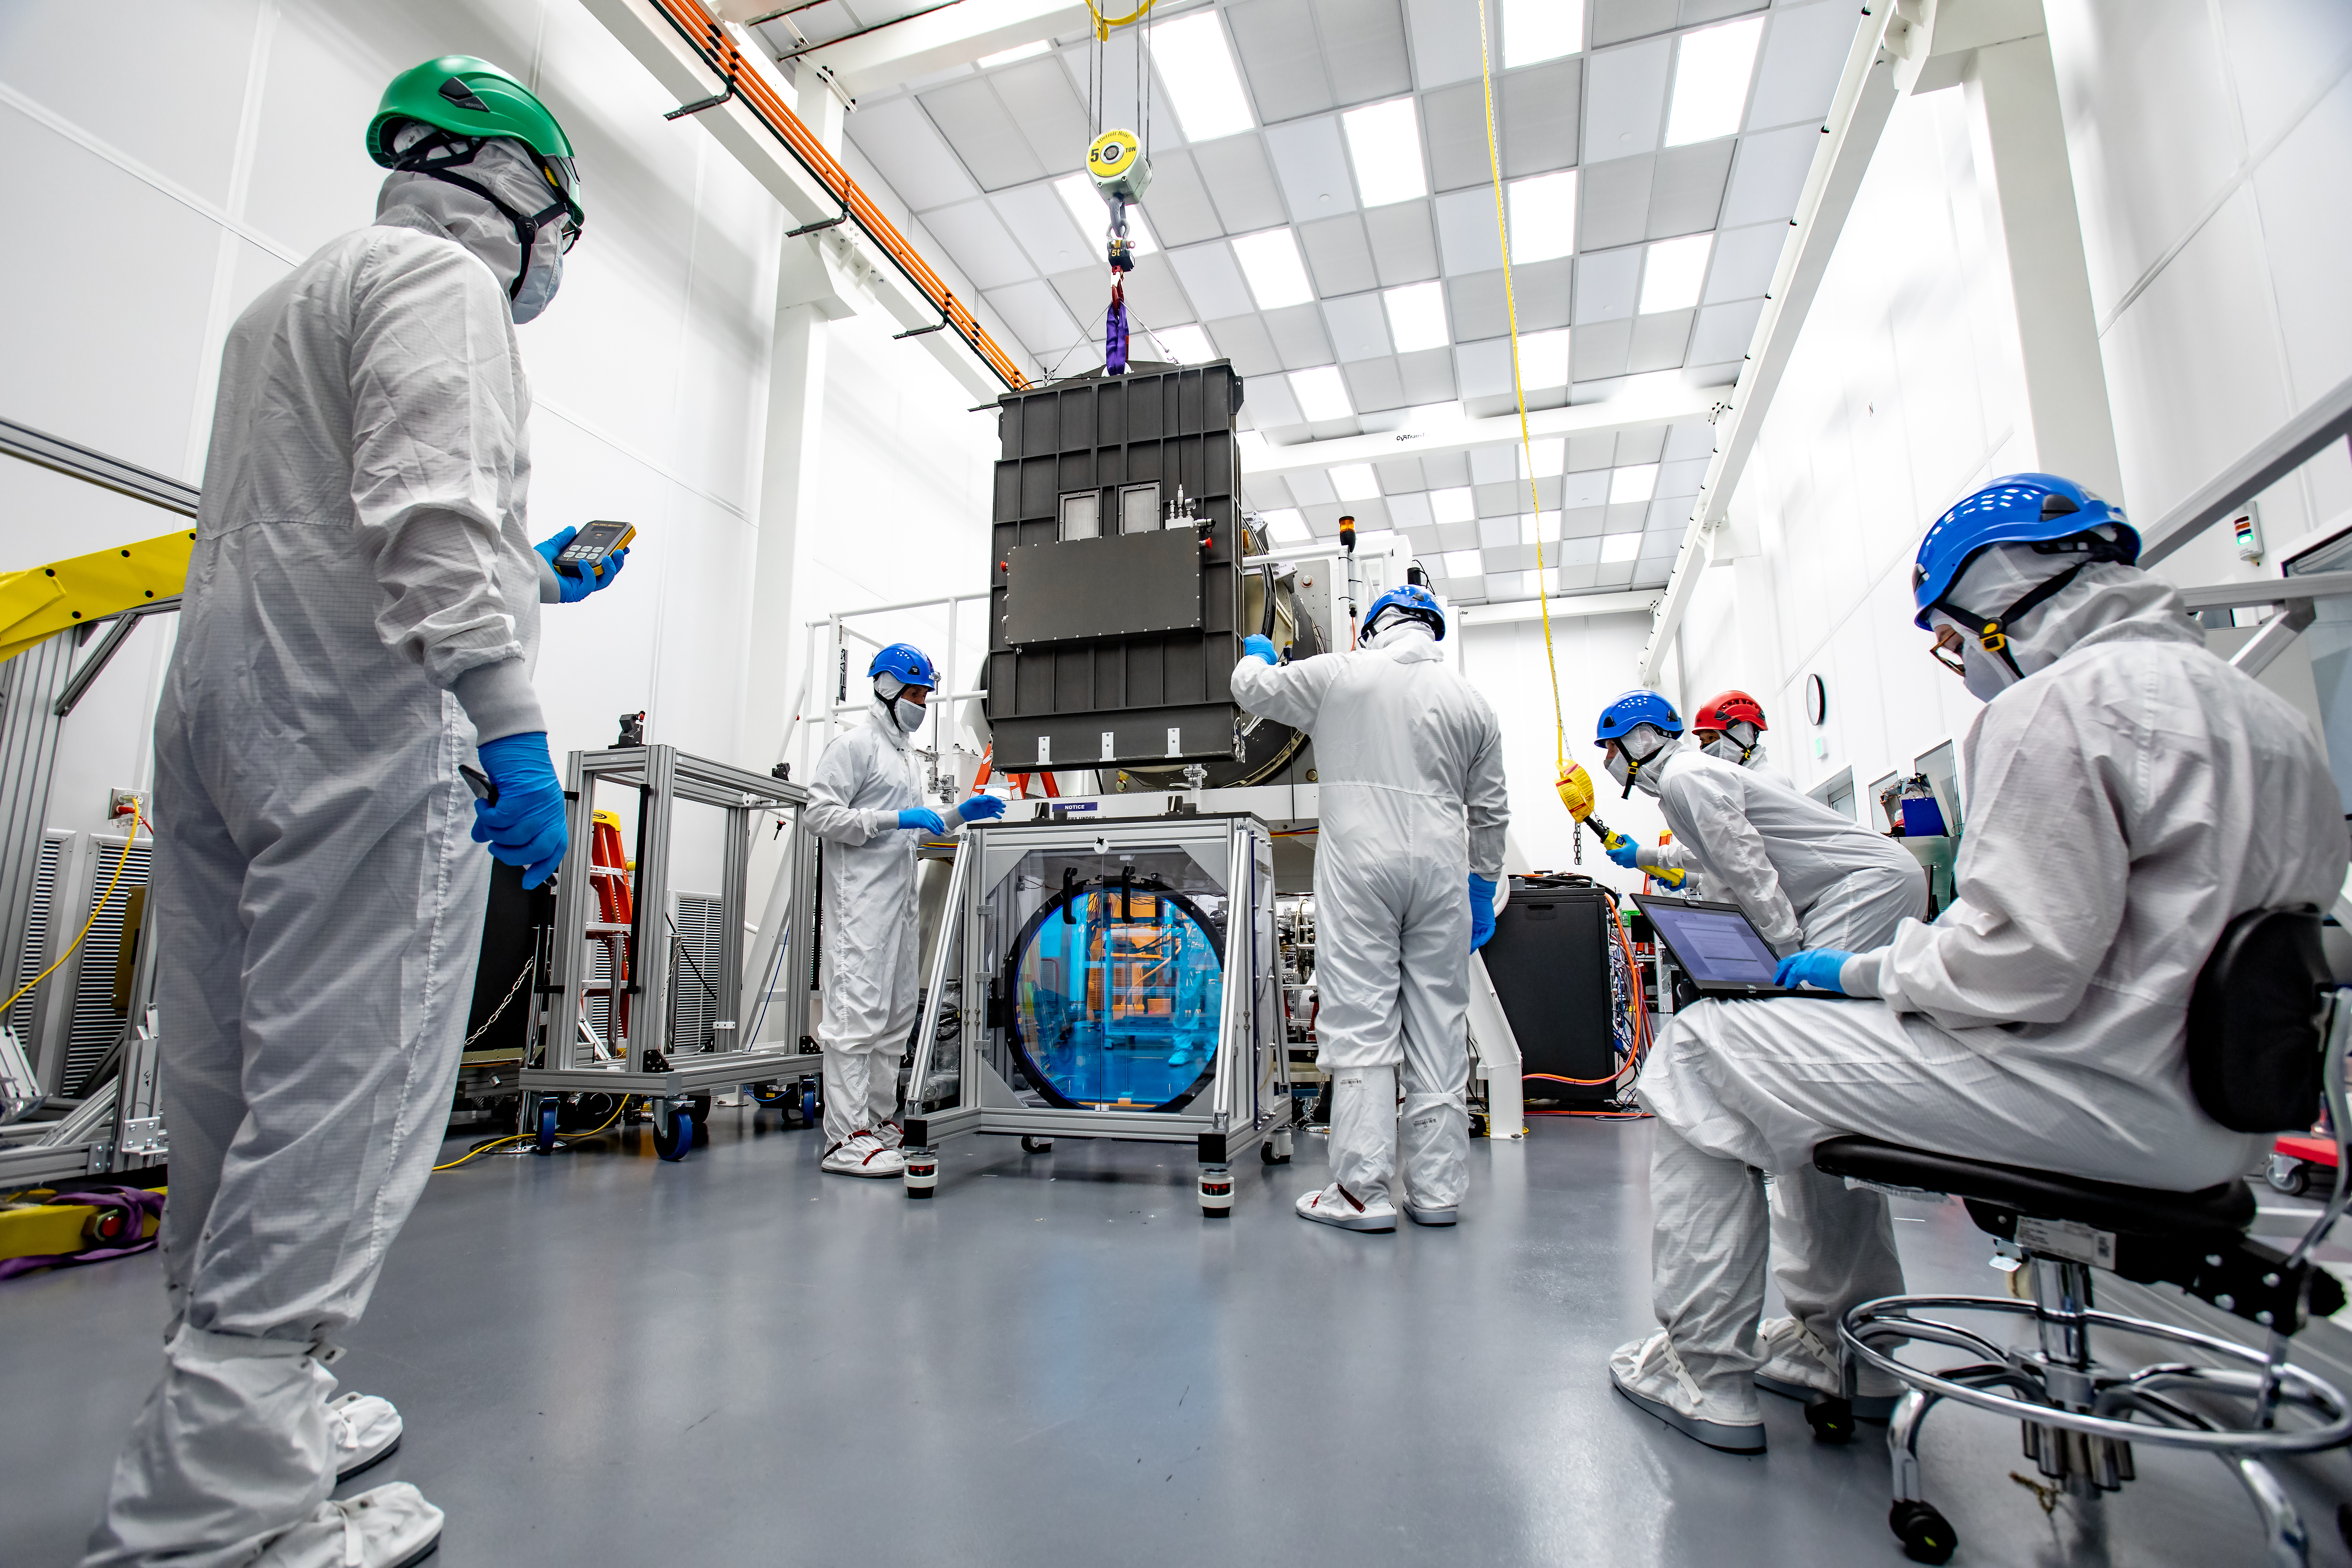

LSST R-Band Optical Filter

LSST engineers carefully unpack, examine, test and store the first of six optic filters that will be installed in the camera later this year.

Credit: Jacqueline Ramseyer Orrell/SLAC National Accelerator Laboratory